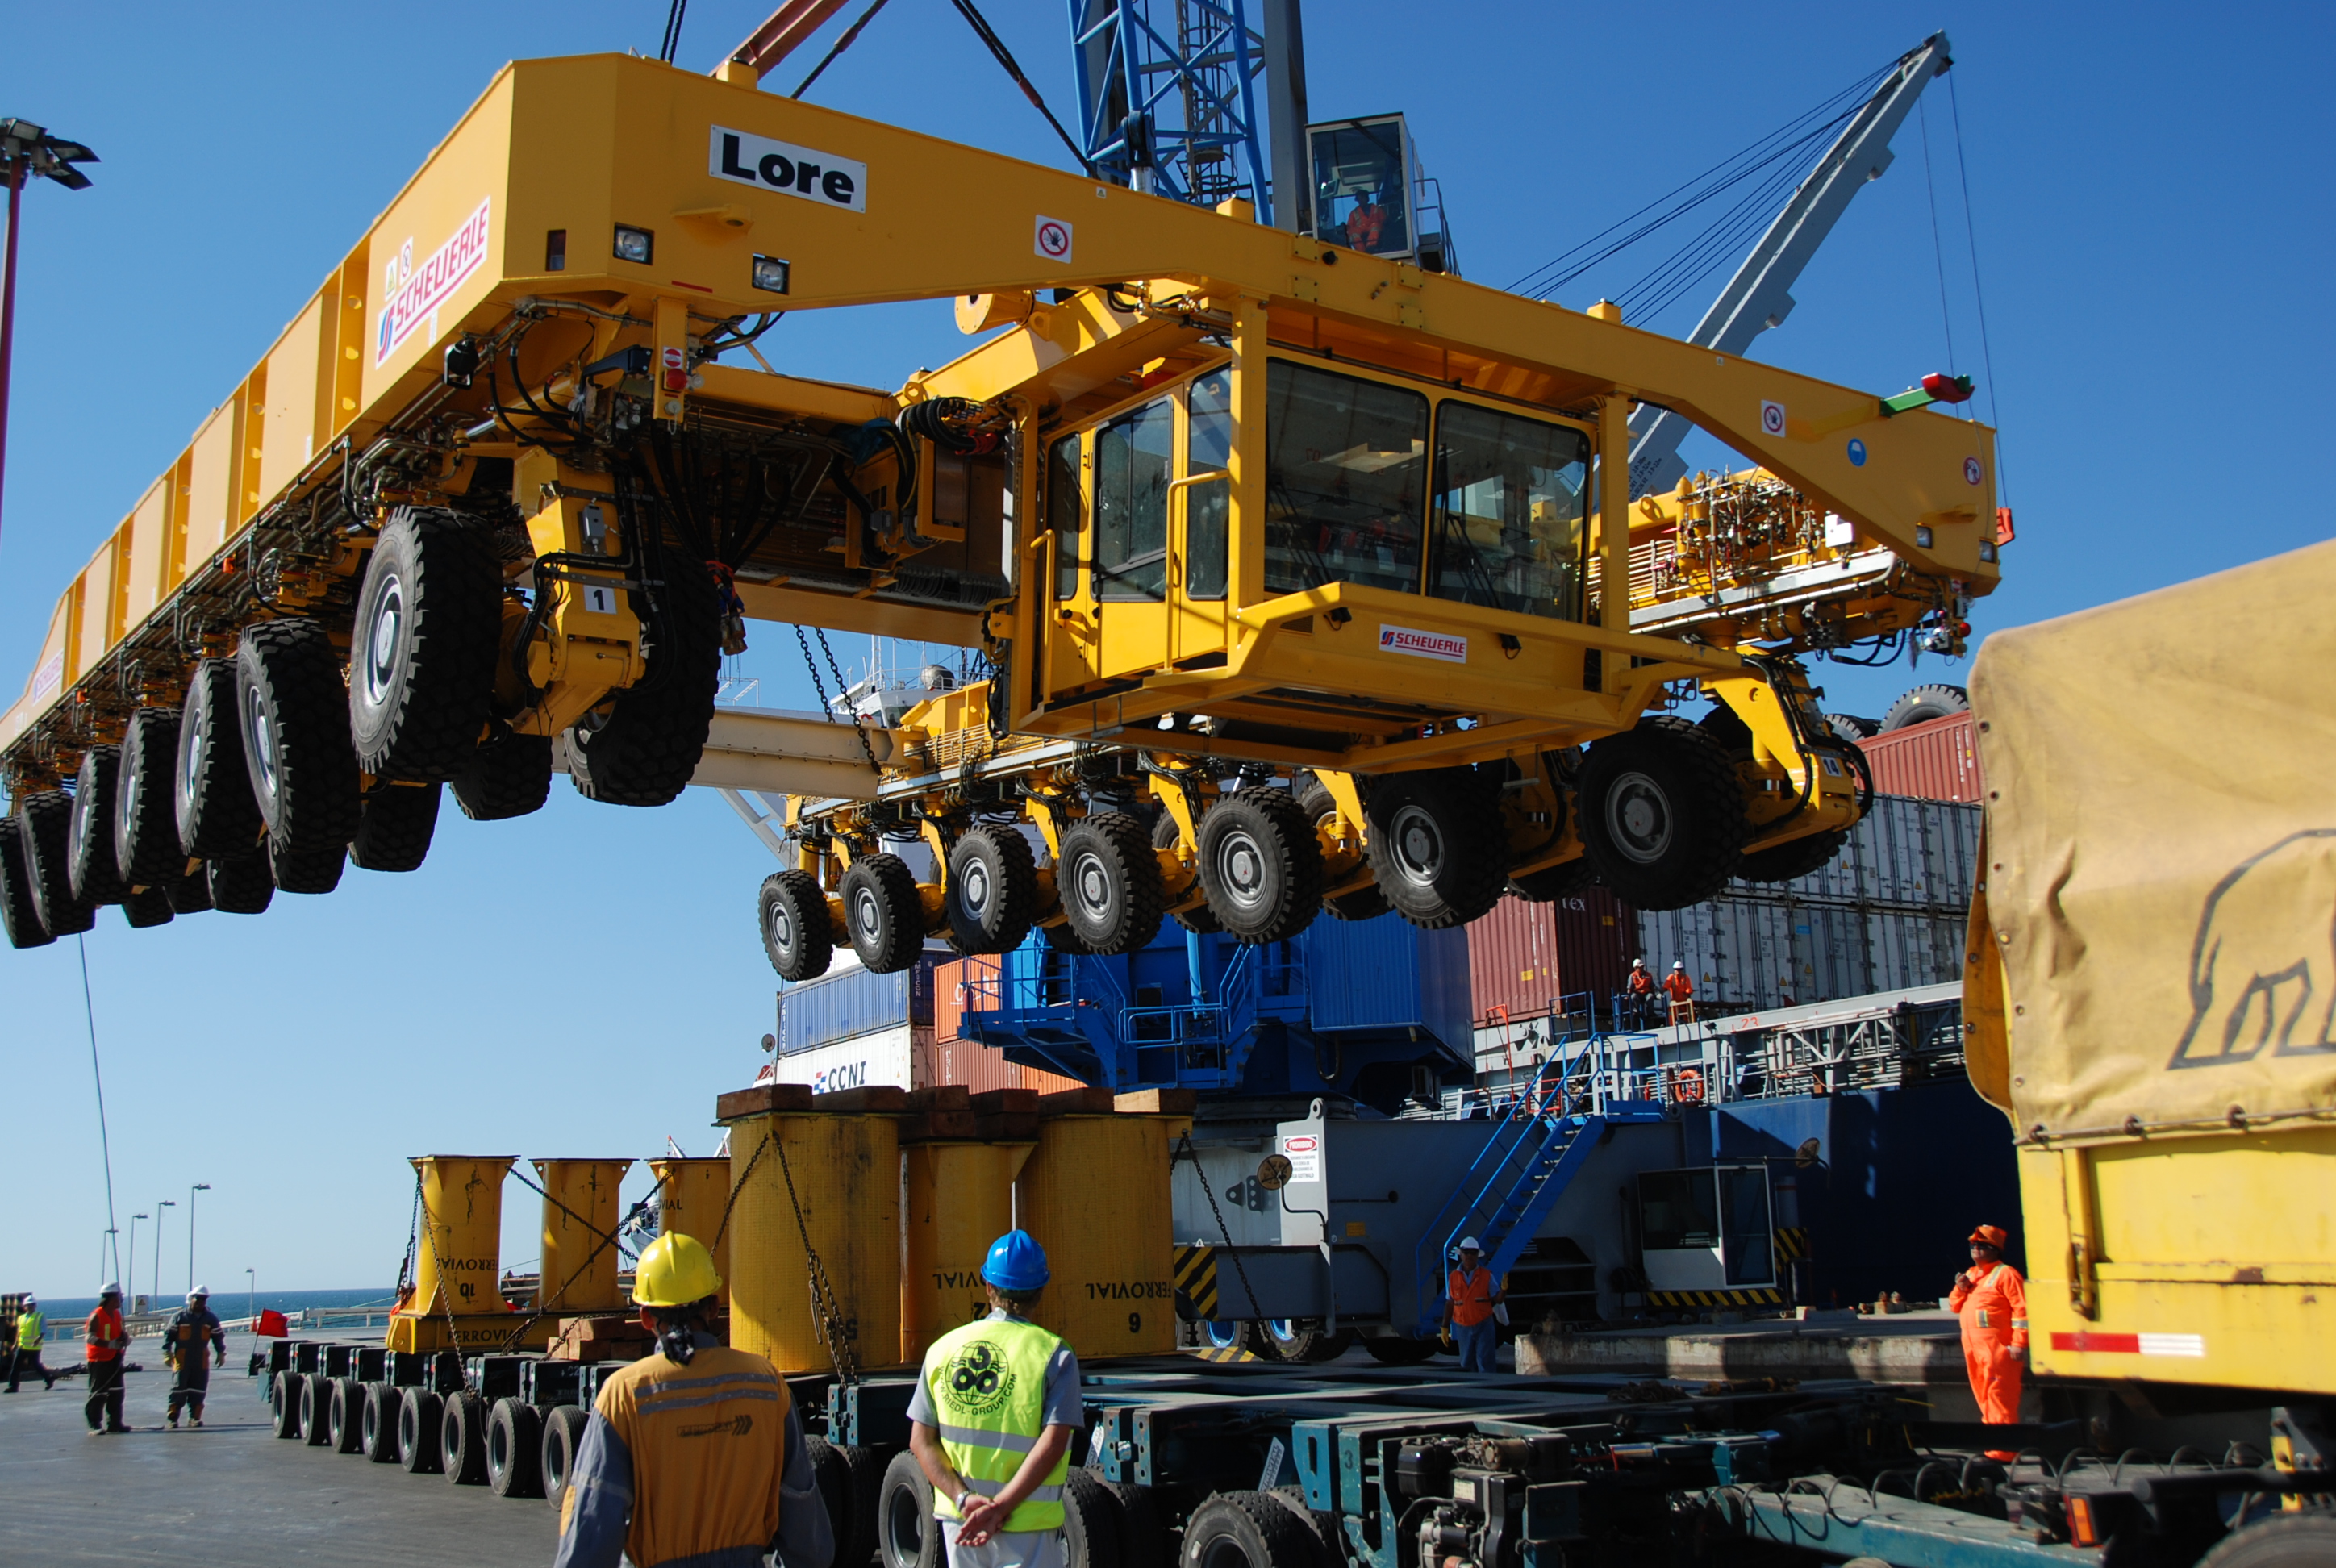

ALMA antenna transporters, Otto and Lore being shipped

On December 3 and 4 - 2007, the two ALMA antenna transporters, Otto and Lore, were being loaded onto a barge on the Neckar at Heilbronn harbour (Germany) to start their long journey to Chile. From there, they will travel to Antwerpen (Belgium) and then put onto a ship towards the port of Mejillones, in the north of Chile, to finally reach the ALMA base, close to San Pedro de Atacama. The ALMA antenna transporters are each 20 meter long, 10 meter wide and 6 meter high, and weigh 130 tonnes. They will be able to transport a 115-tonne antenna and set it down on a concrete pad within millimeters of a prescribed position. Image taken in December 2007.

Credit: ALMA (ESO/NAOJ/NRAO)